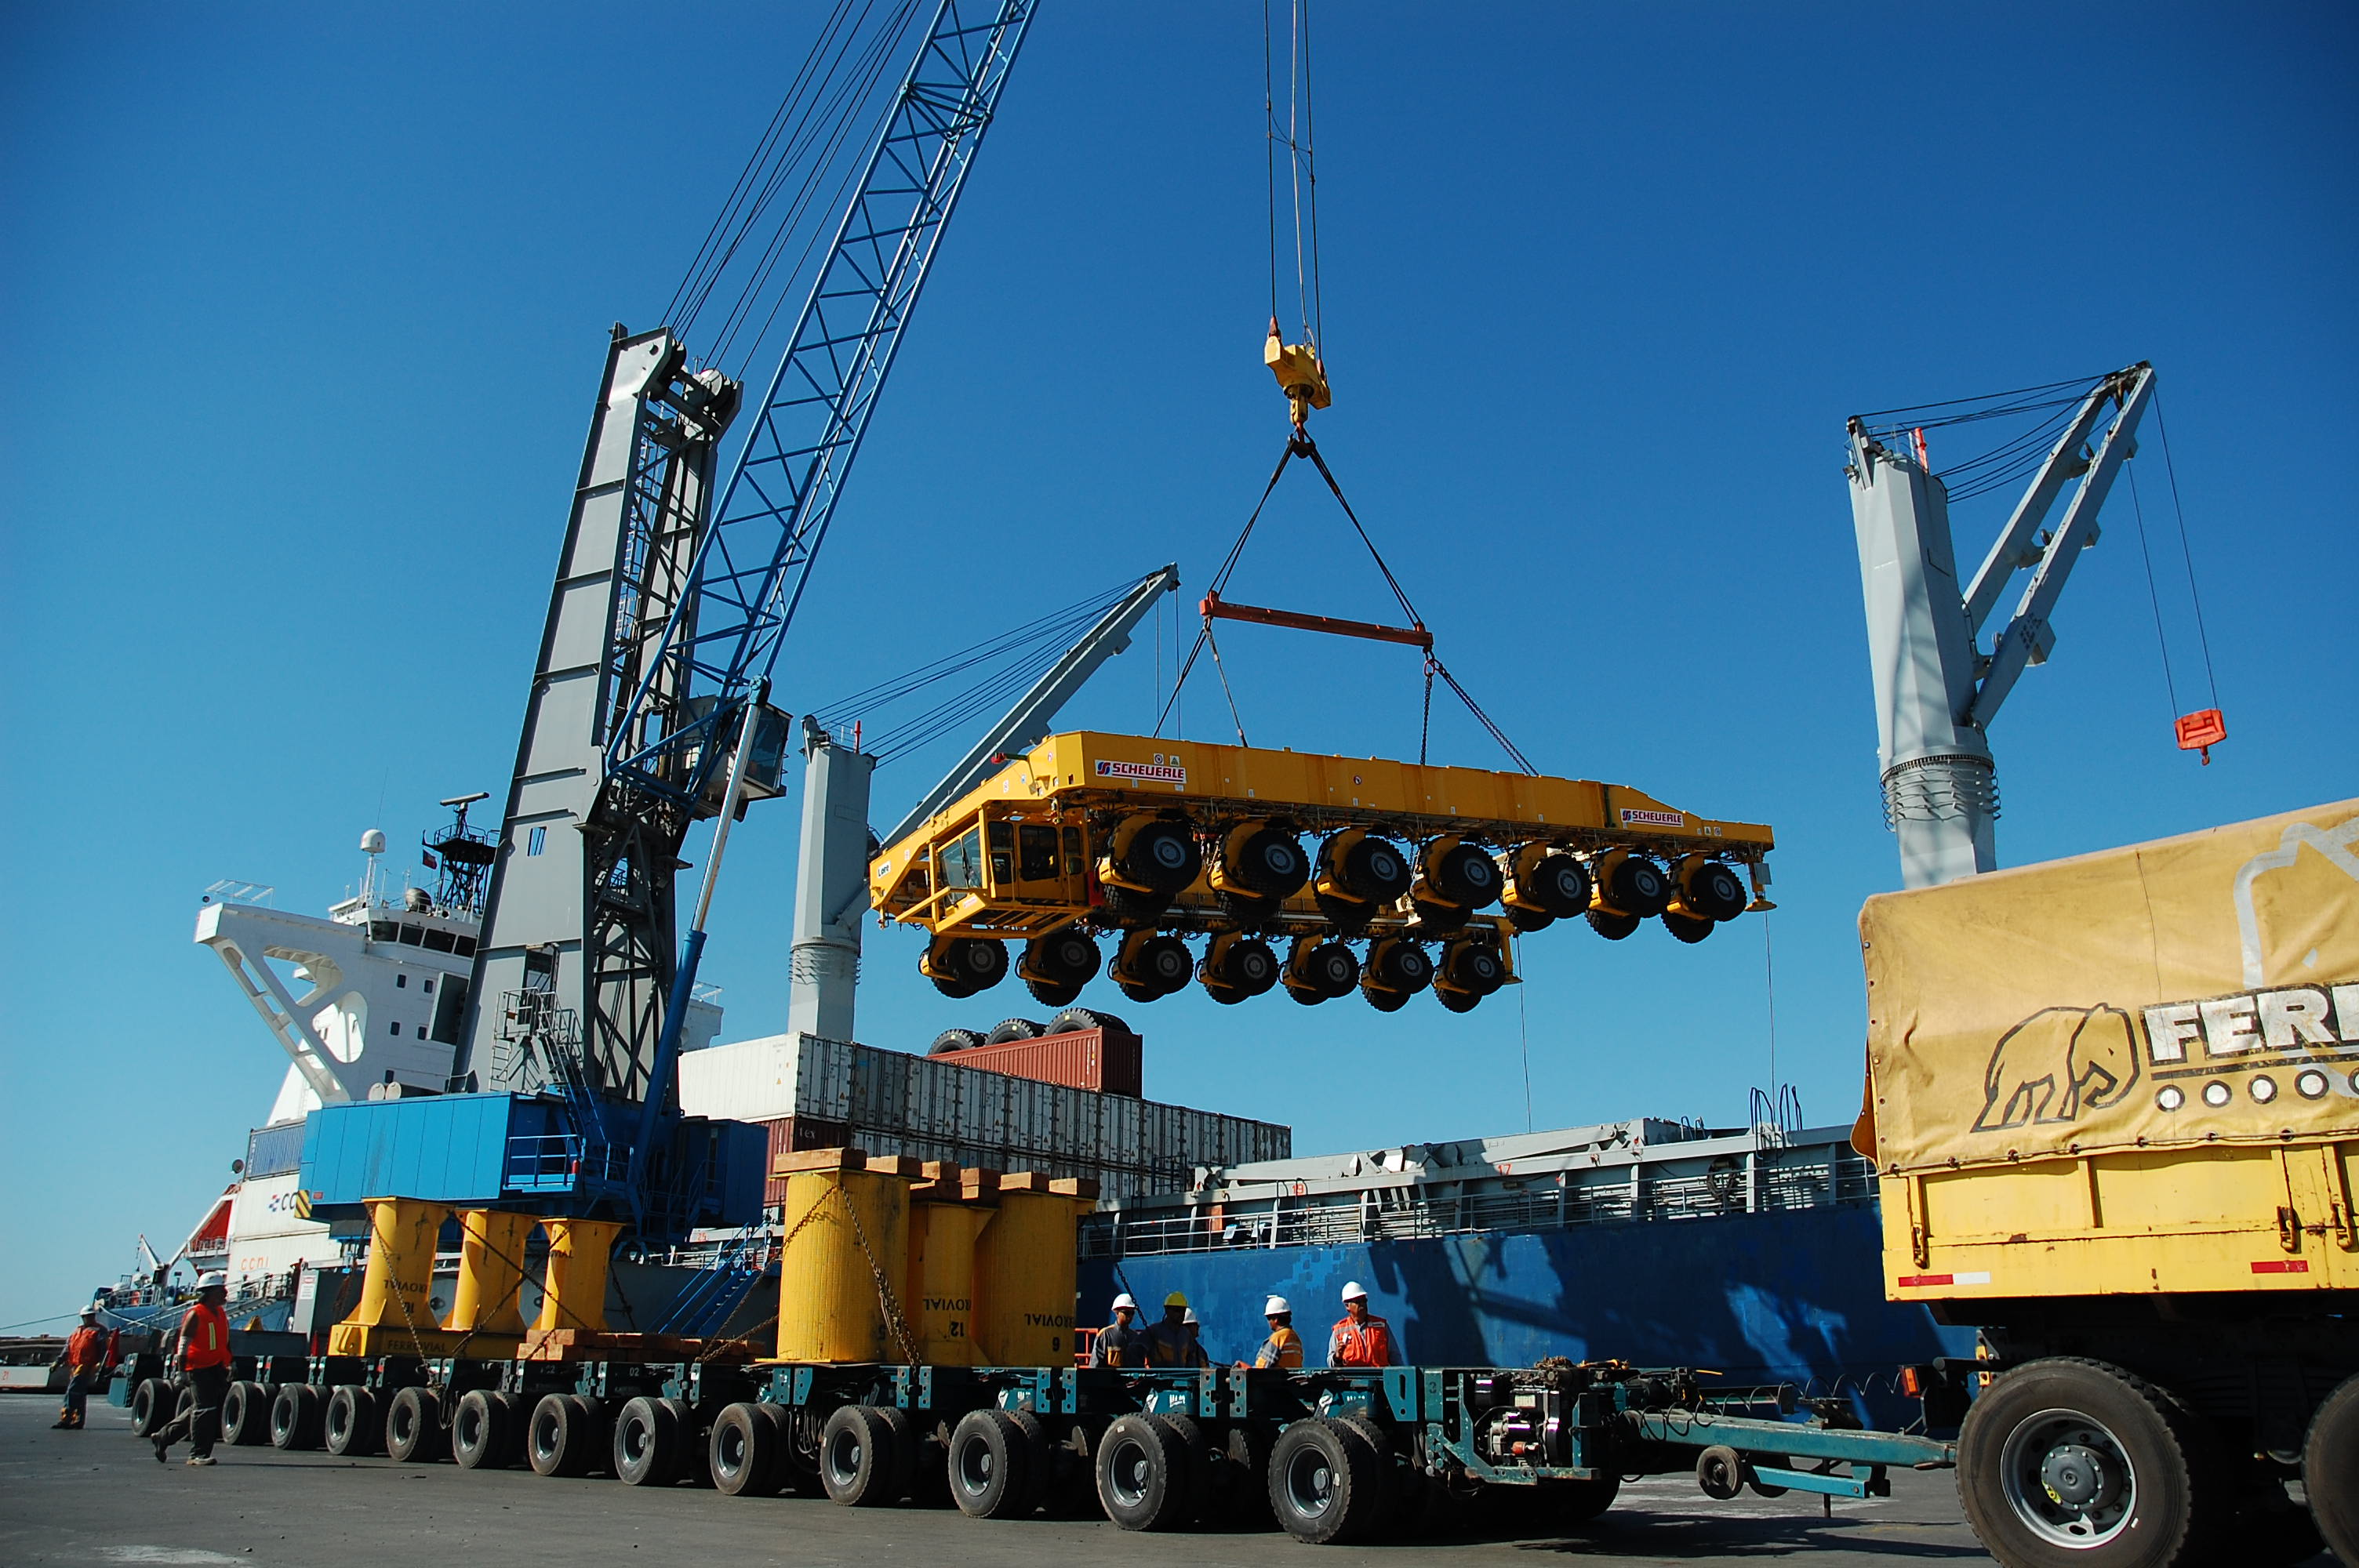

ALMA antenna transporters, Otto and Lore

On December 3 and 4 - 2007, the two ALMA antenna transporters, Otto and Lore, were being loaded onto a barge on the Neckar at Heilbronn harbour (Germany) to start their long journey to Chile. From there, they will travel to Antwerpen (Belgium) and then put onto a ship towards the port of Mejillones, in the north of Chile, to finally reach the ALMA base, close to San Pedro de Atacama. The ALMA antenna transporters are each 20 meter long, 10 meter wide and 6 meter high, and weigh 130 tonnes. They will be able to transport a 115-tonne antenna and set it down on a concrete pad within millimeters of a prescribed position. Image taken in December 2007.

Credit: ALMA (ESO/NAOJ/NRAO)